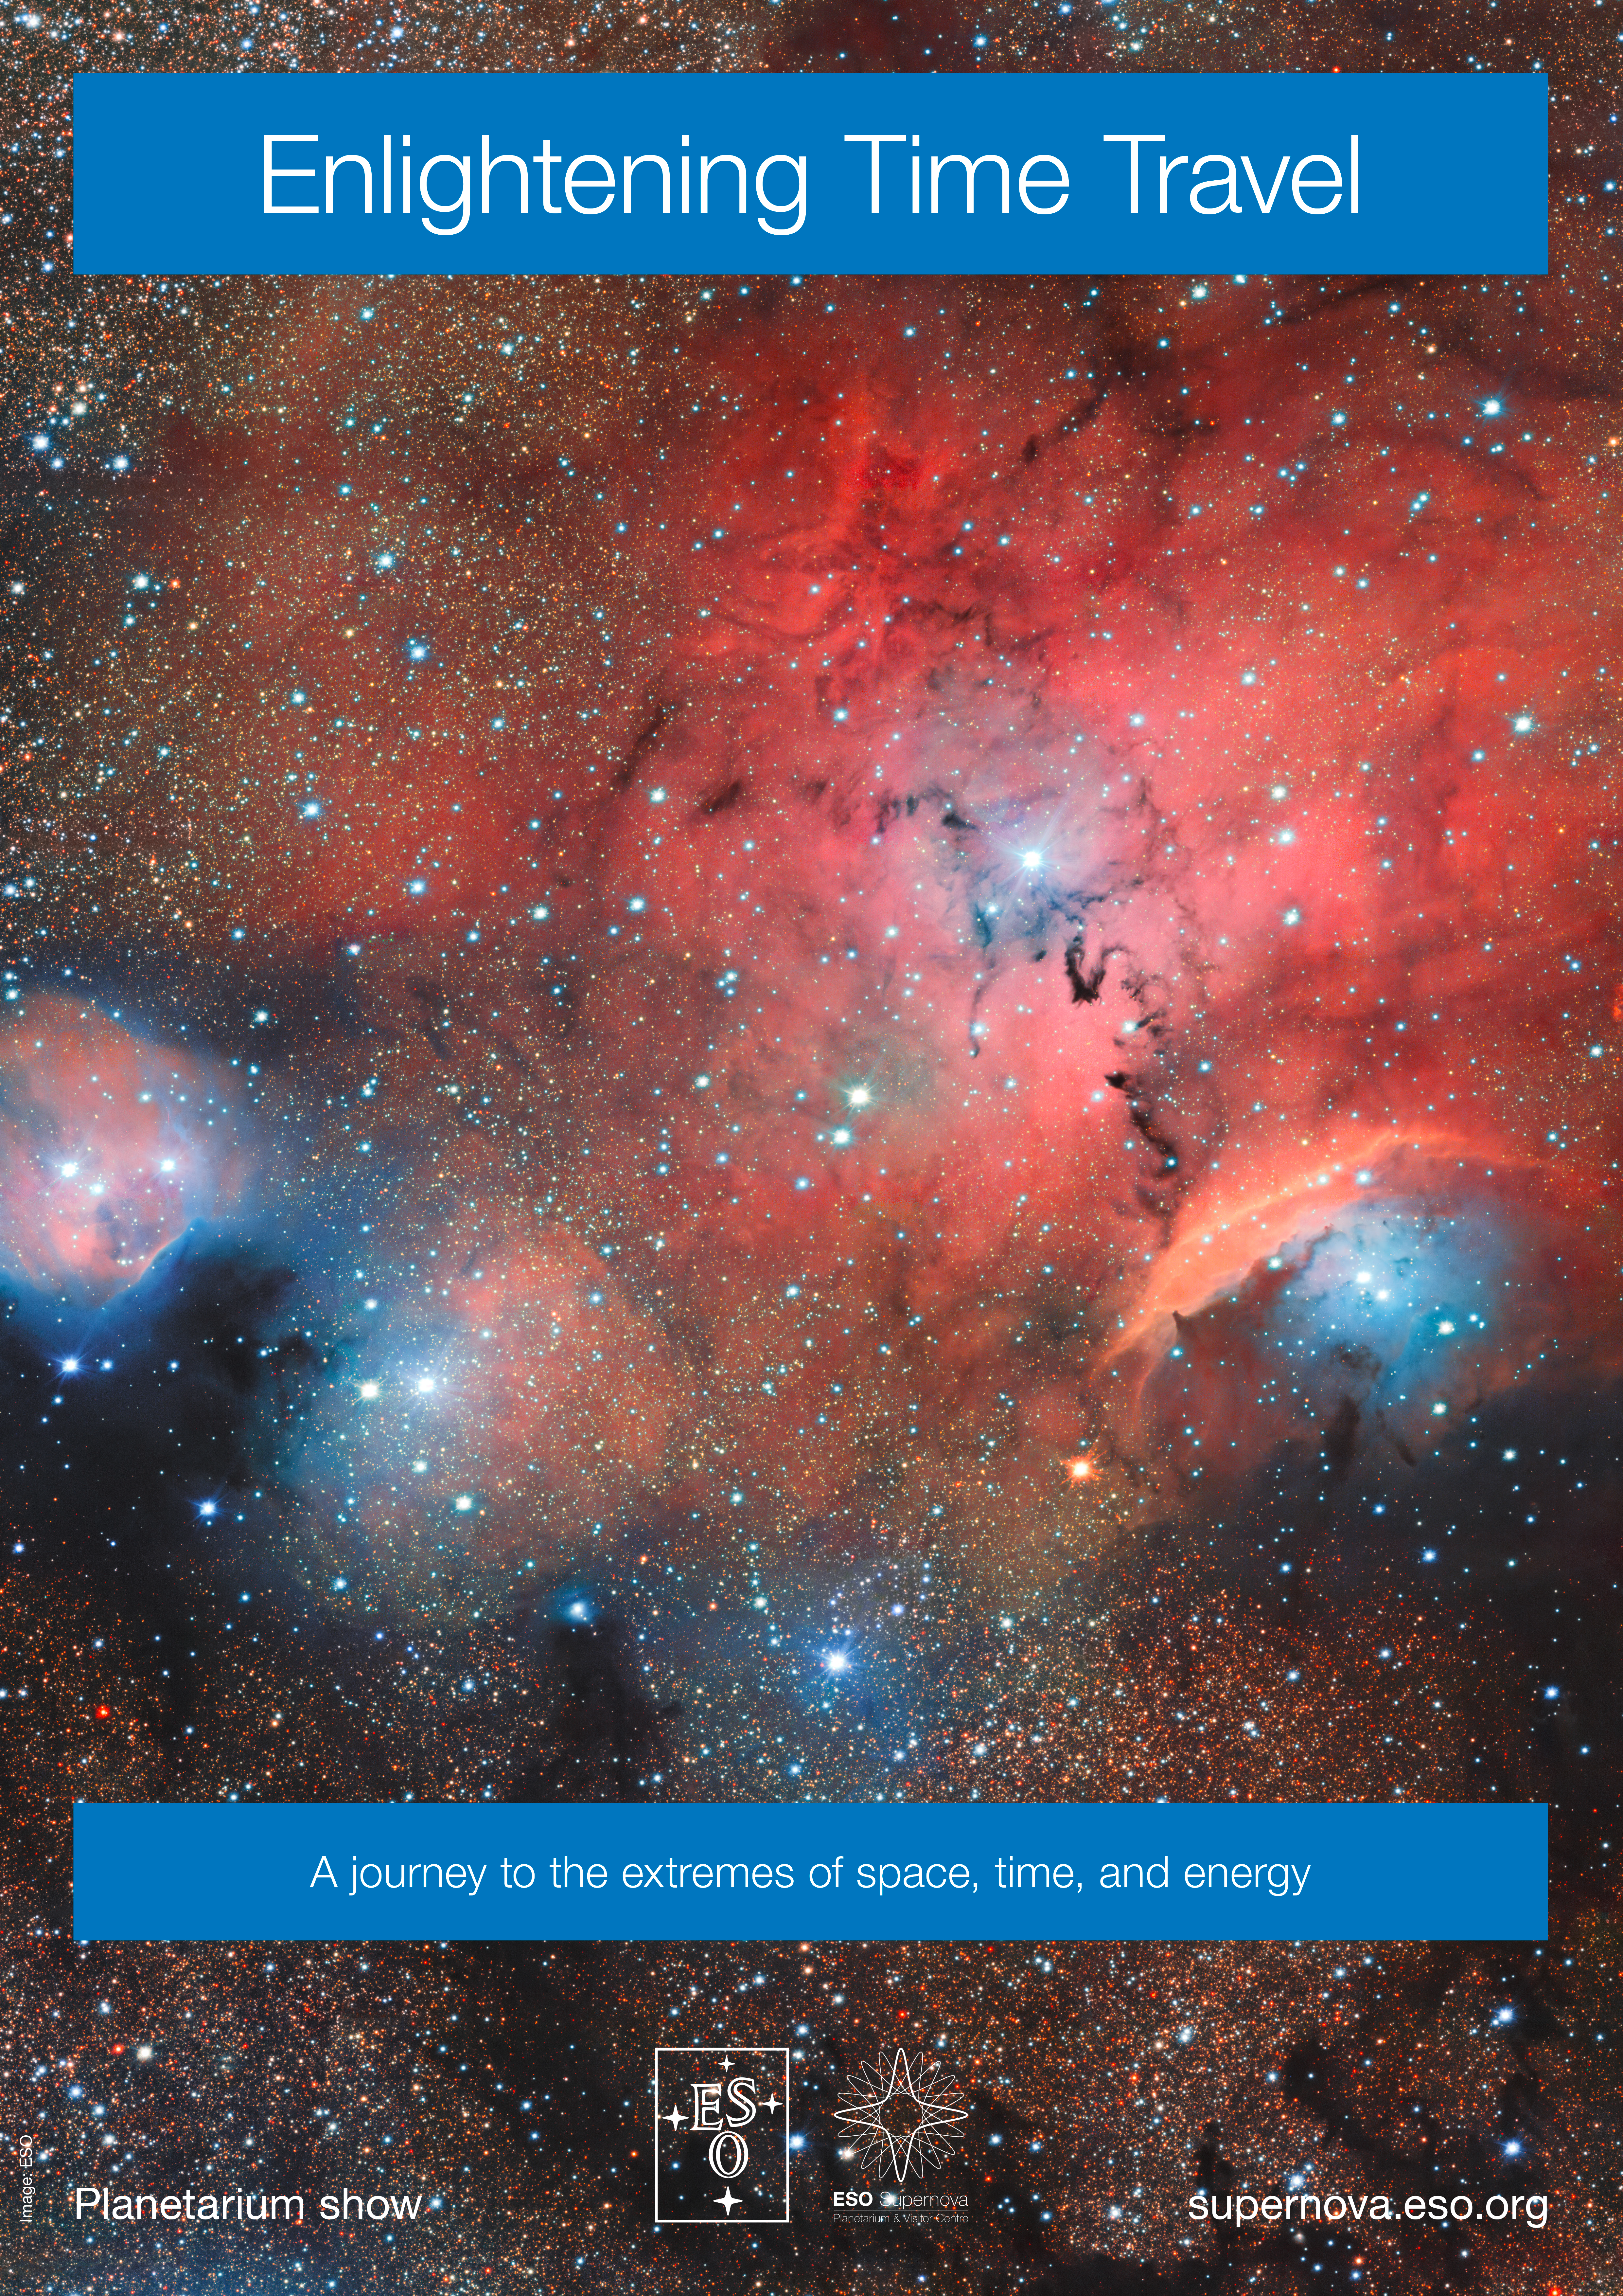

"Enlightening Time Travel" poster

Poster for the planetarium show "Enlightening Time Travel" at the ESO Supernova Planetarium & Visitor Centre.

Credit: ESO